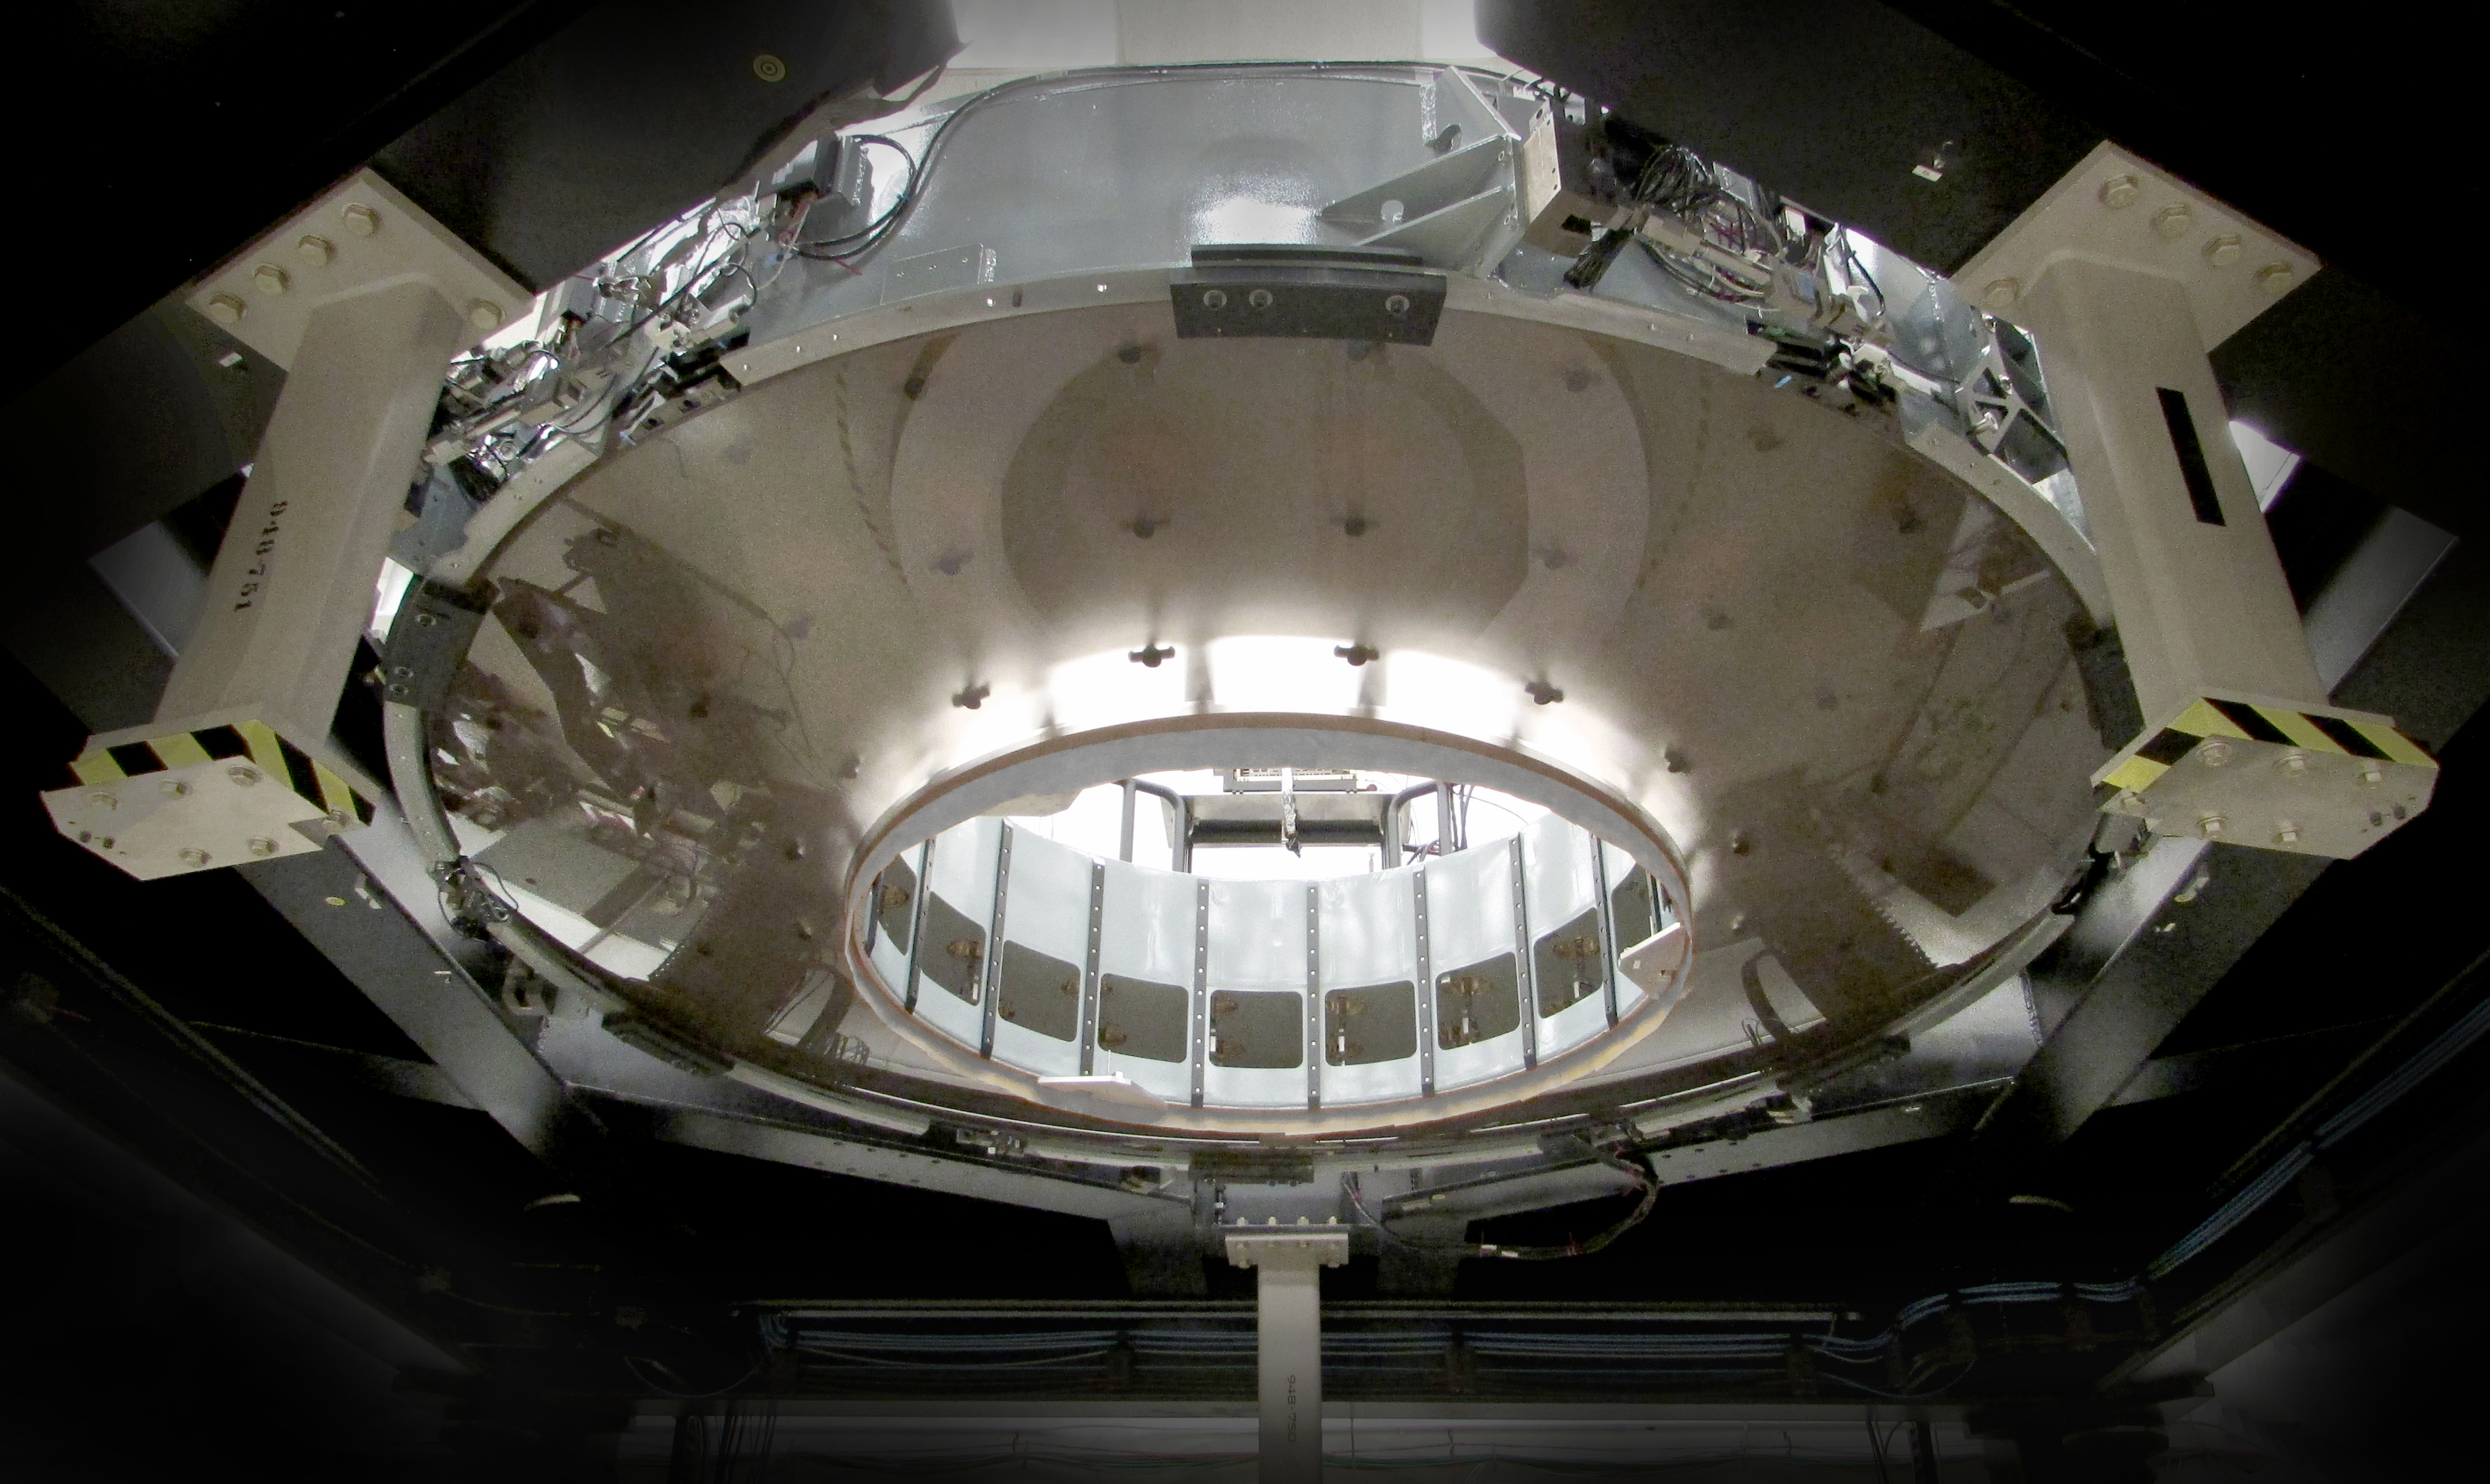

M2 Mirror Cell Assembly without Aperture Ring

The 3.5-meter diameter M2 Cell Assembly sitting in its test tower (approx. six meters off the ground) in the Harris test facility in Rochester, N.Y. Looking up through the convex Ultra Low Expansion (ULE) glass, you can see some of the three concentric rings of axial actuator pads which are bonded onto the concave back side of the mirror. Hence the mirror is suspended from these 72 locations and 6 pads hidden around the circumference. Previous Cell Assembly integration photos showed the aluminum surrogate mirror, which was used to test and demonstrate closed-loop control of the mirror software to ensure safe handling of the glass mirror. This milestone of glass integration marks the beginning of integrated optical testing which will measure the nanometer scale imperfections in the glass surface to be removed to deliver the correct final shape to be used in the telescope. be completed over the next year.

Credit: Harris Corporation/Rubin Observatory/NSF/AURA